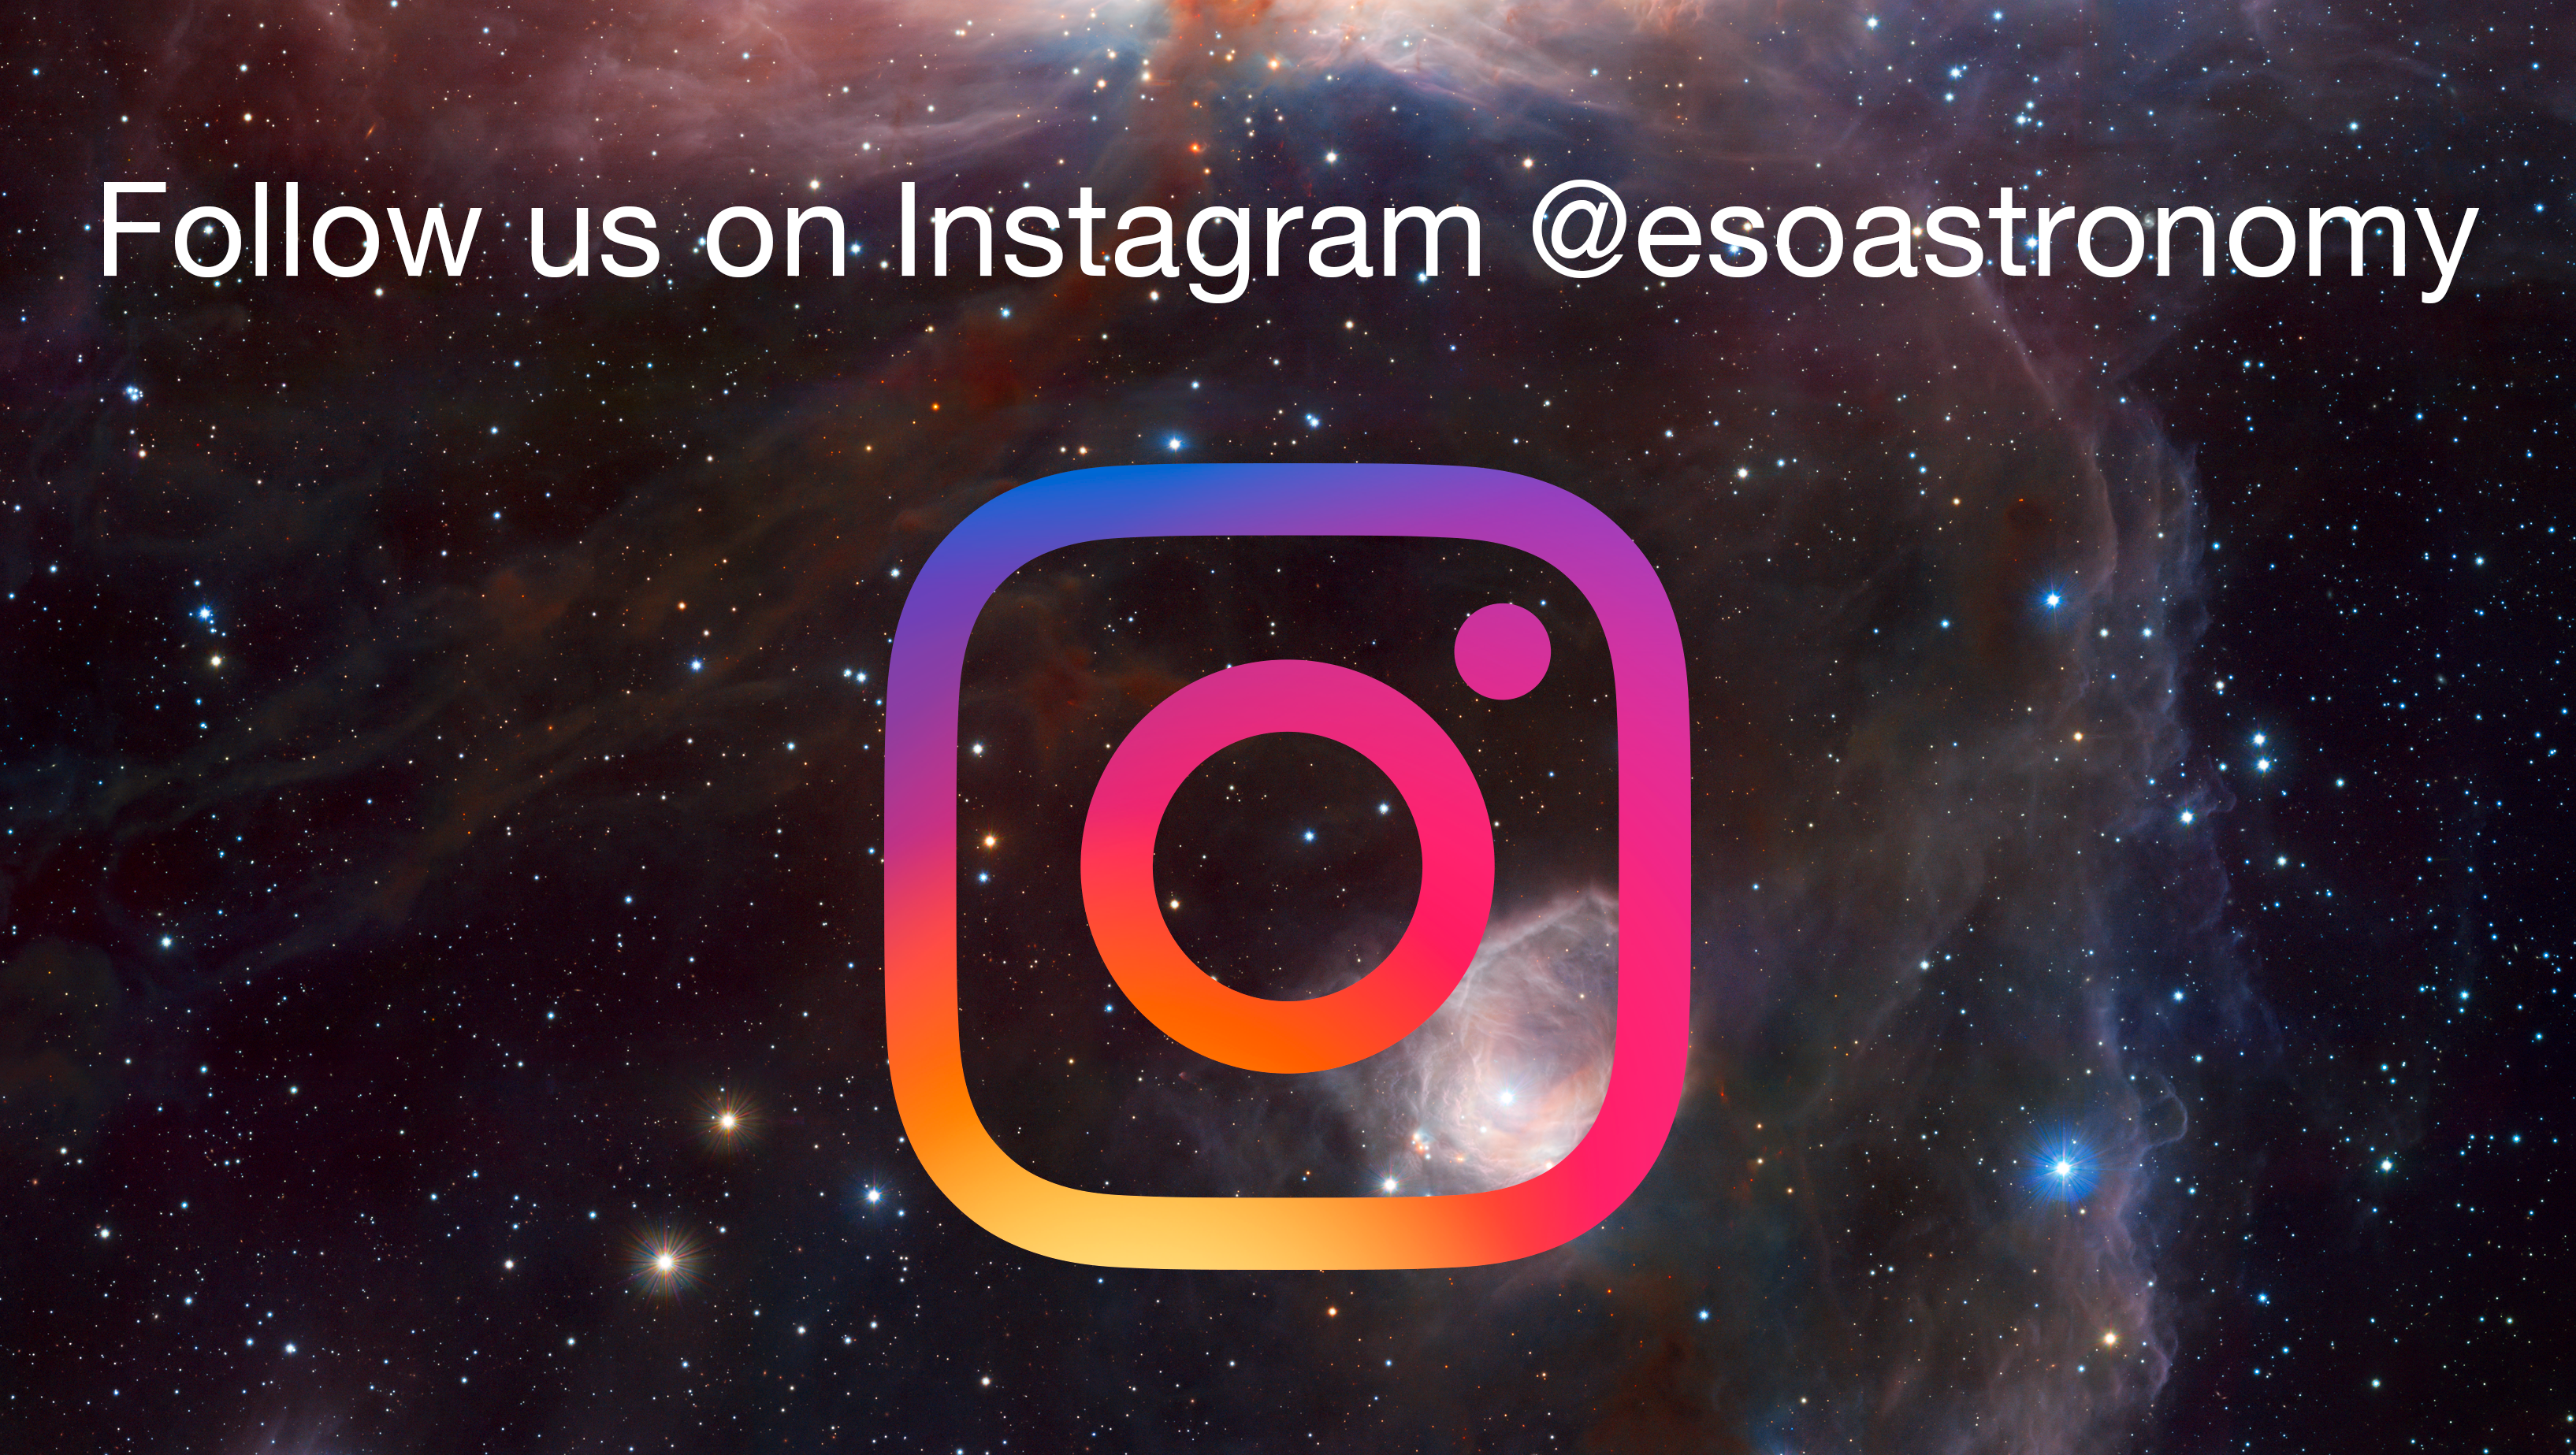

ESO on Instagram

A selection from ESO’s archive of more than 11 000 photos, regular Pictures of the Week and stunning Photo Releases will be released on Instagram, as ESO joins the popular social media channel for sharing images. We invite you to follow ESO @esoastronomy

Credit: ESO